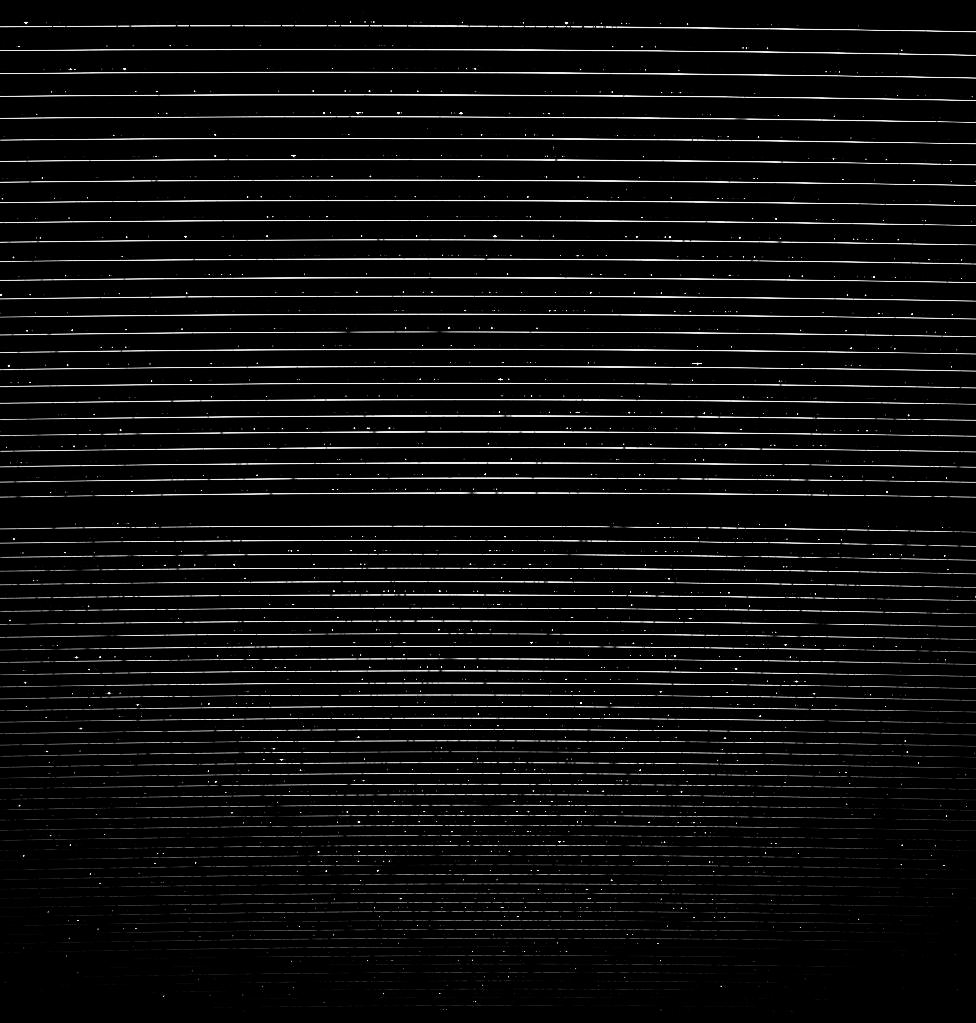

High-resolution spectrum of the star HD100623 (raw)

A HARPS untreated ("raw") exposure of the star HD100623, of the comparatively cool stellar spectral type K0V. The frame shows the complete image as recorded with the 4000 x 4000 pixel CCD detector in the focal plane of the spectrograph. The horizontal white lines correspond to the stellar spectrum, divided into 70 adjacent spectral bands which together cover the entire visible wavelength range from 380 to 690 nm. Some of the stellar absorption lines are seen as dark horizontal features; they are the spectral signatures of various chemical elements in the star's upper layers ("atmosphere"). Bright emission lines from the heavy element thorium are visible between the bands - they are exposed by a lamp in the spectrograph to calibrate the wavelengths. This allows measuring any instrumental drift, thereby guaranteeing the exceedingly high precision that qualifies HARPS.

Credit: ESO